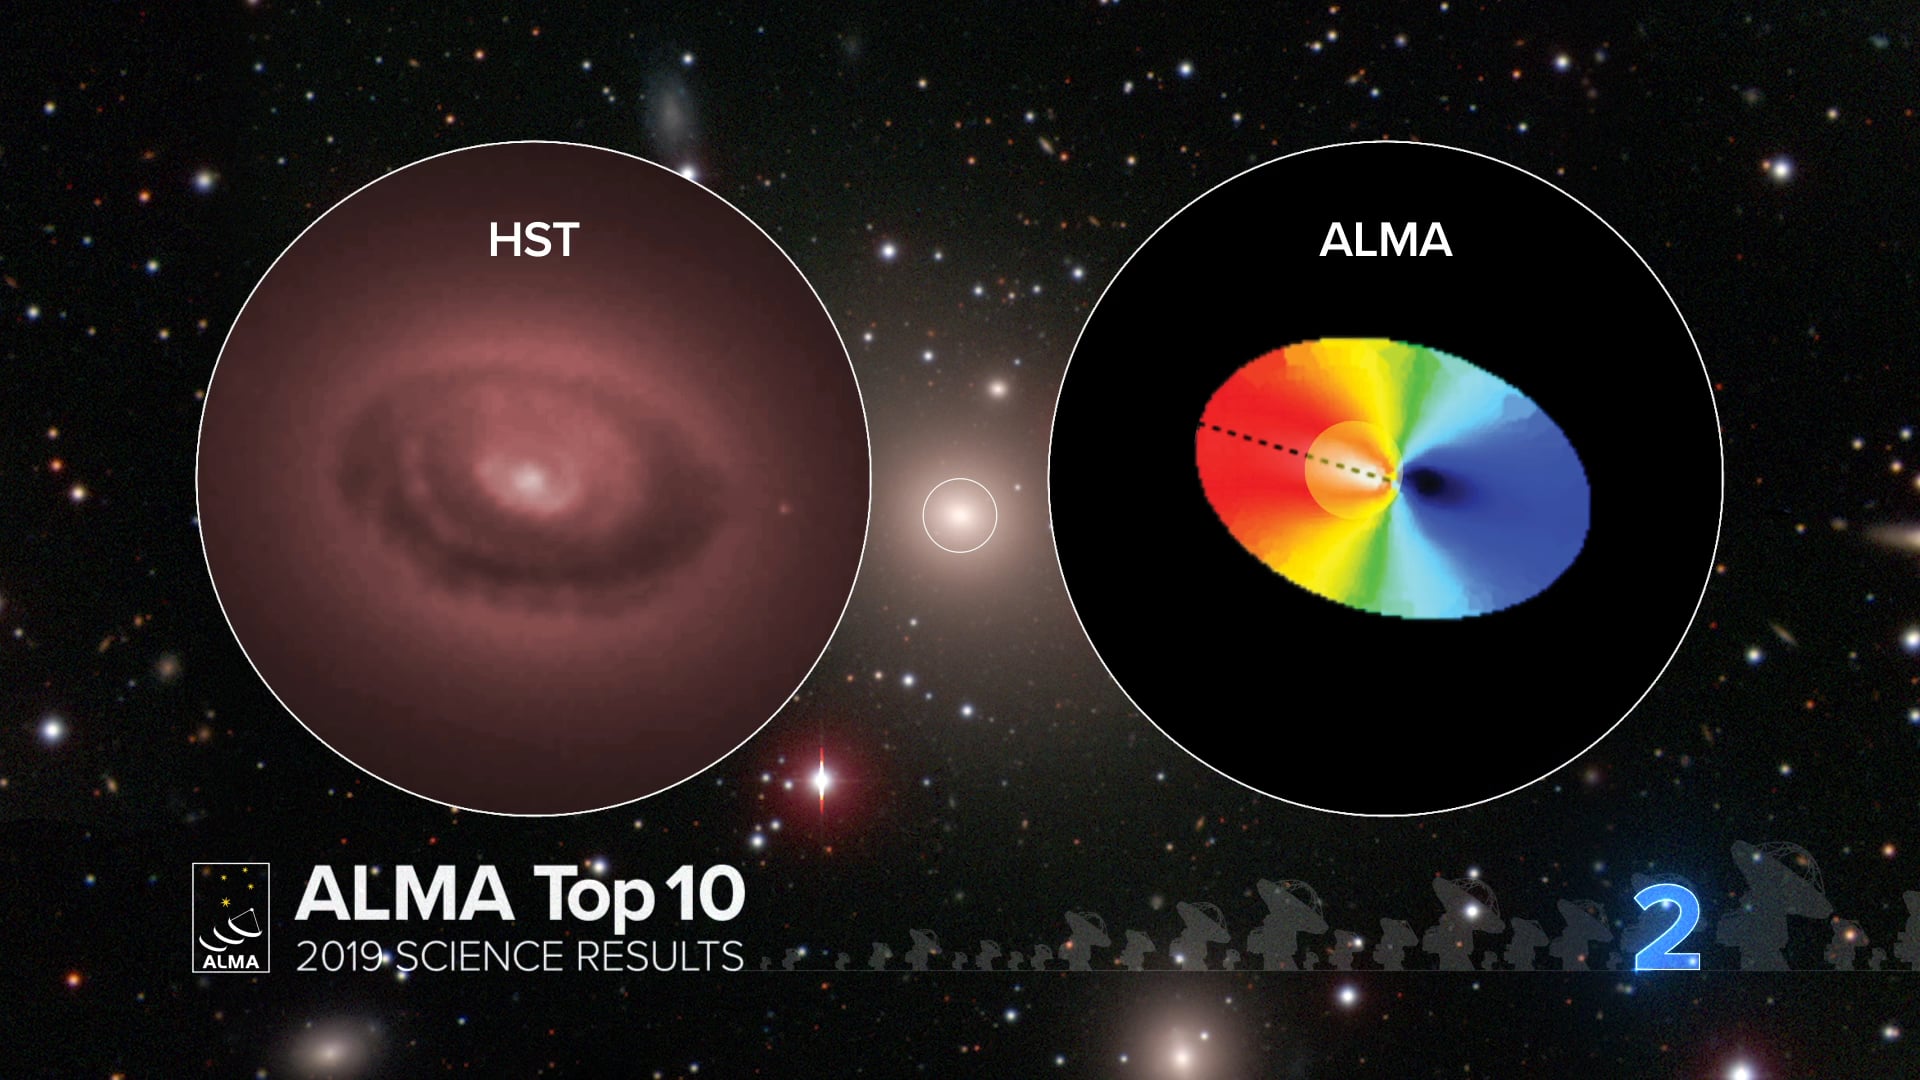

02 - ALMA Top 10: ALMA Captures Orbital Motion around a Black Hole.

What happens inside a black hole stays inside a black hole, but what happens inside a black hole’s “sphere of influence” – the innermost region of a galaxy where a black hole’s gravity is the dominant force – is of intense interest to astronomers and can help determine the mass of a black hole as well as its impact on its galactic neighborhood. New observations with the Atacama Large Millimeter/submillimeter Array (ALMA) provide an unprecedented close-up view of a swirling disk of cold interstellar gas rotating around a supermassive black hole. This disk lies at the center of NGC 3258, a massive elliptical galaxy about 100 million light-years from Earth. Based on these observations, a team led by astronomers from Texas A&M University and the University of California, Irvine, have determined that this black hole weighs a staggering 2.25 billion solar masses, the most massive black hole measured with ALMA to date.

Credit: NRAO/AUI/NSF